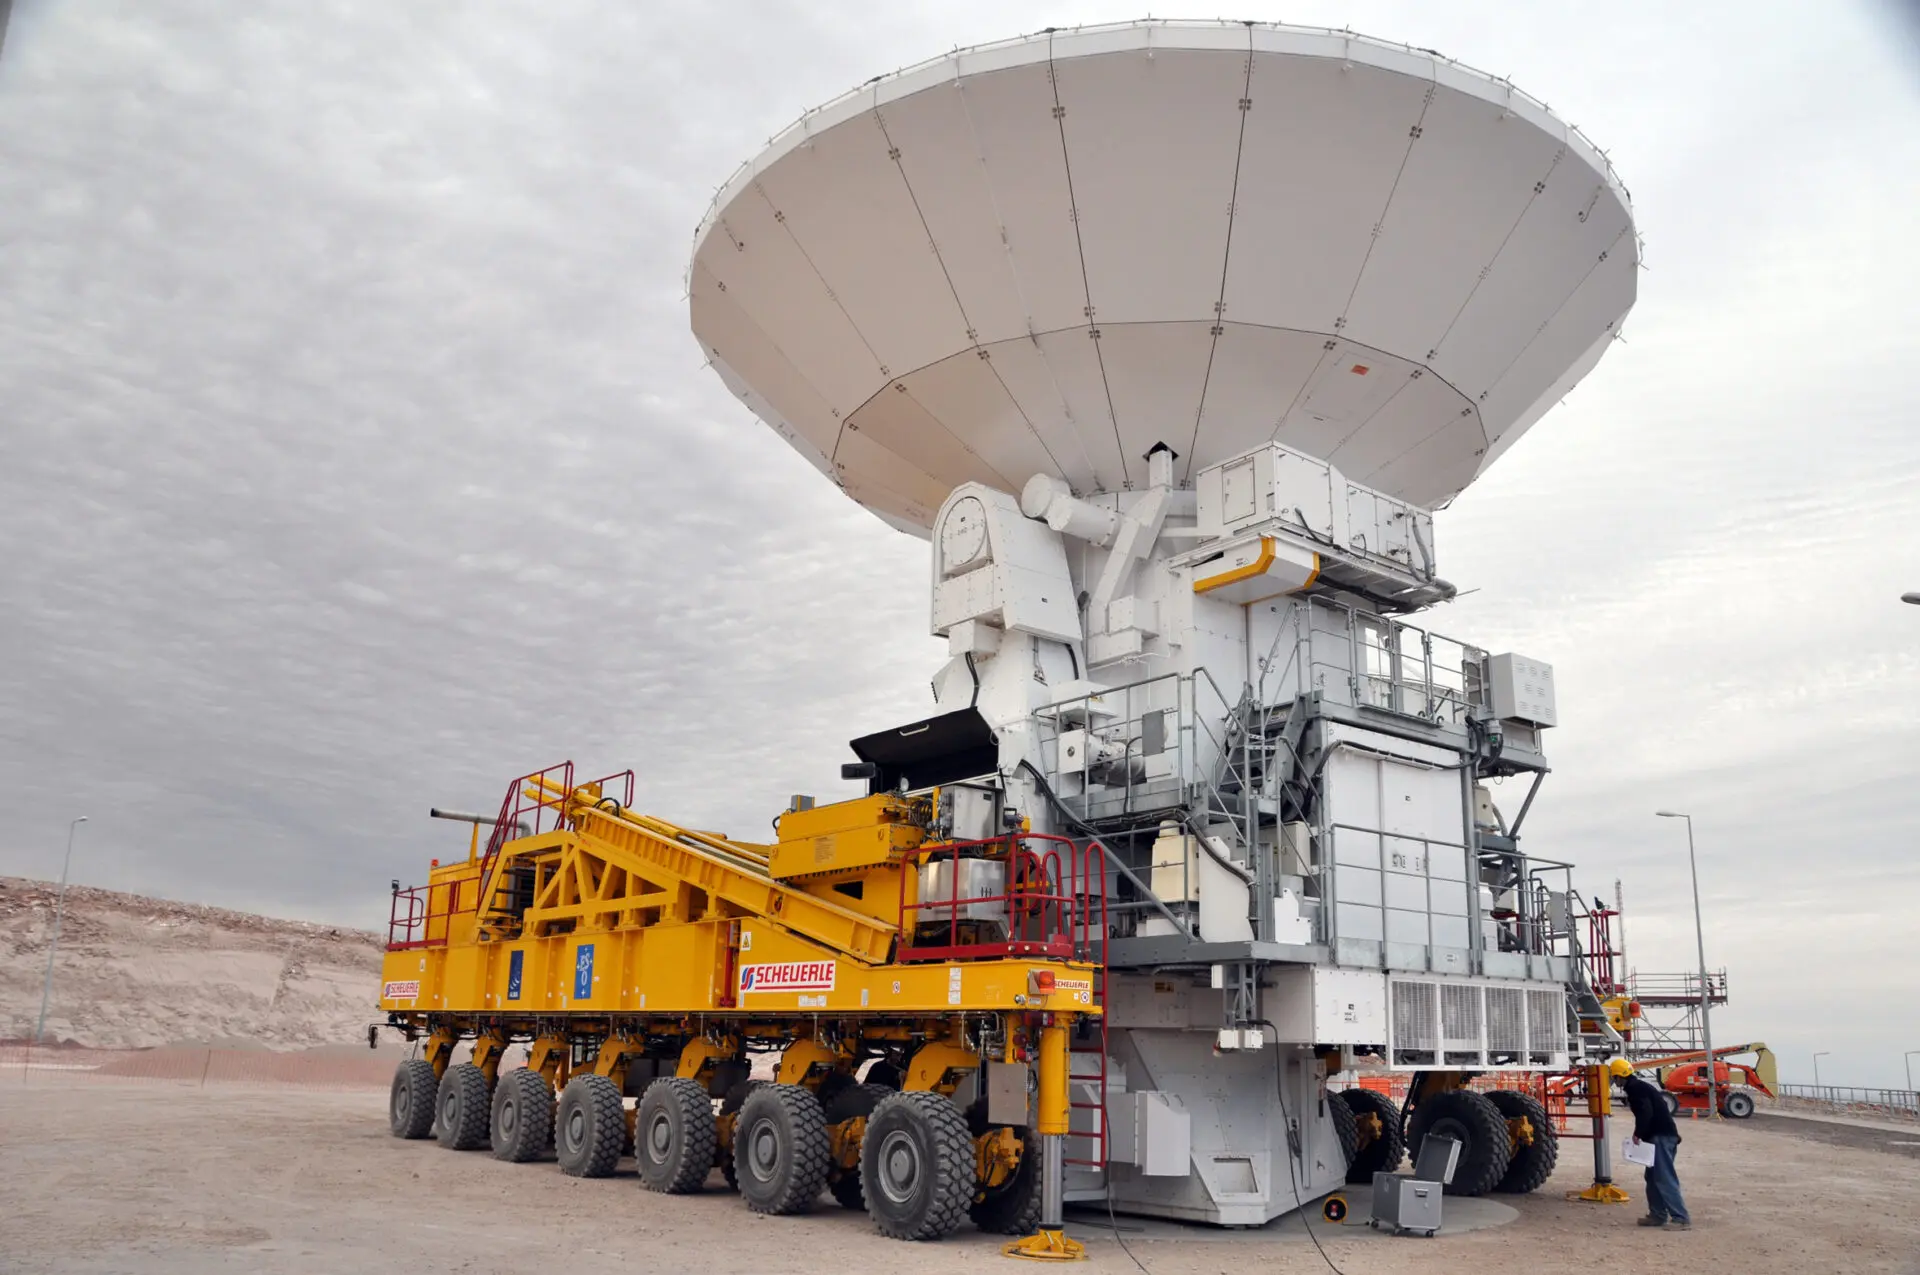

Antena and transporter

ALMA — comprises 66 high-precision antennae, spread over distances of up to 16 kilometers. The ability to reposition the antennae is part of what makes ALMA such a powerful telescope. Each state-of-the-art component weighs in at over 100 tons, yet despite their bulk they require incredibly precise positioning. That is where the ALMA transporters, fondly named Otto and Lore, come in. These bright yellow behemoths are able to position the antennas to within a few millimeters, ensuring accurate placement on the antenna foundation pads.

Credit: ALMA (ESO/NAOJ/NRAO)